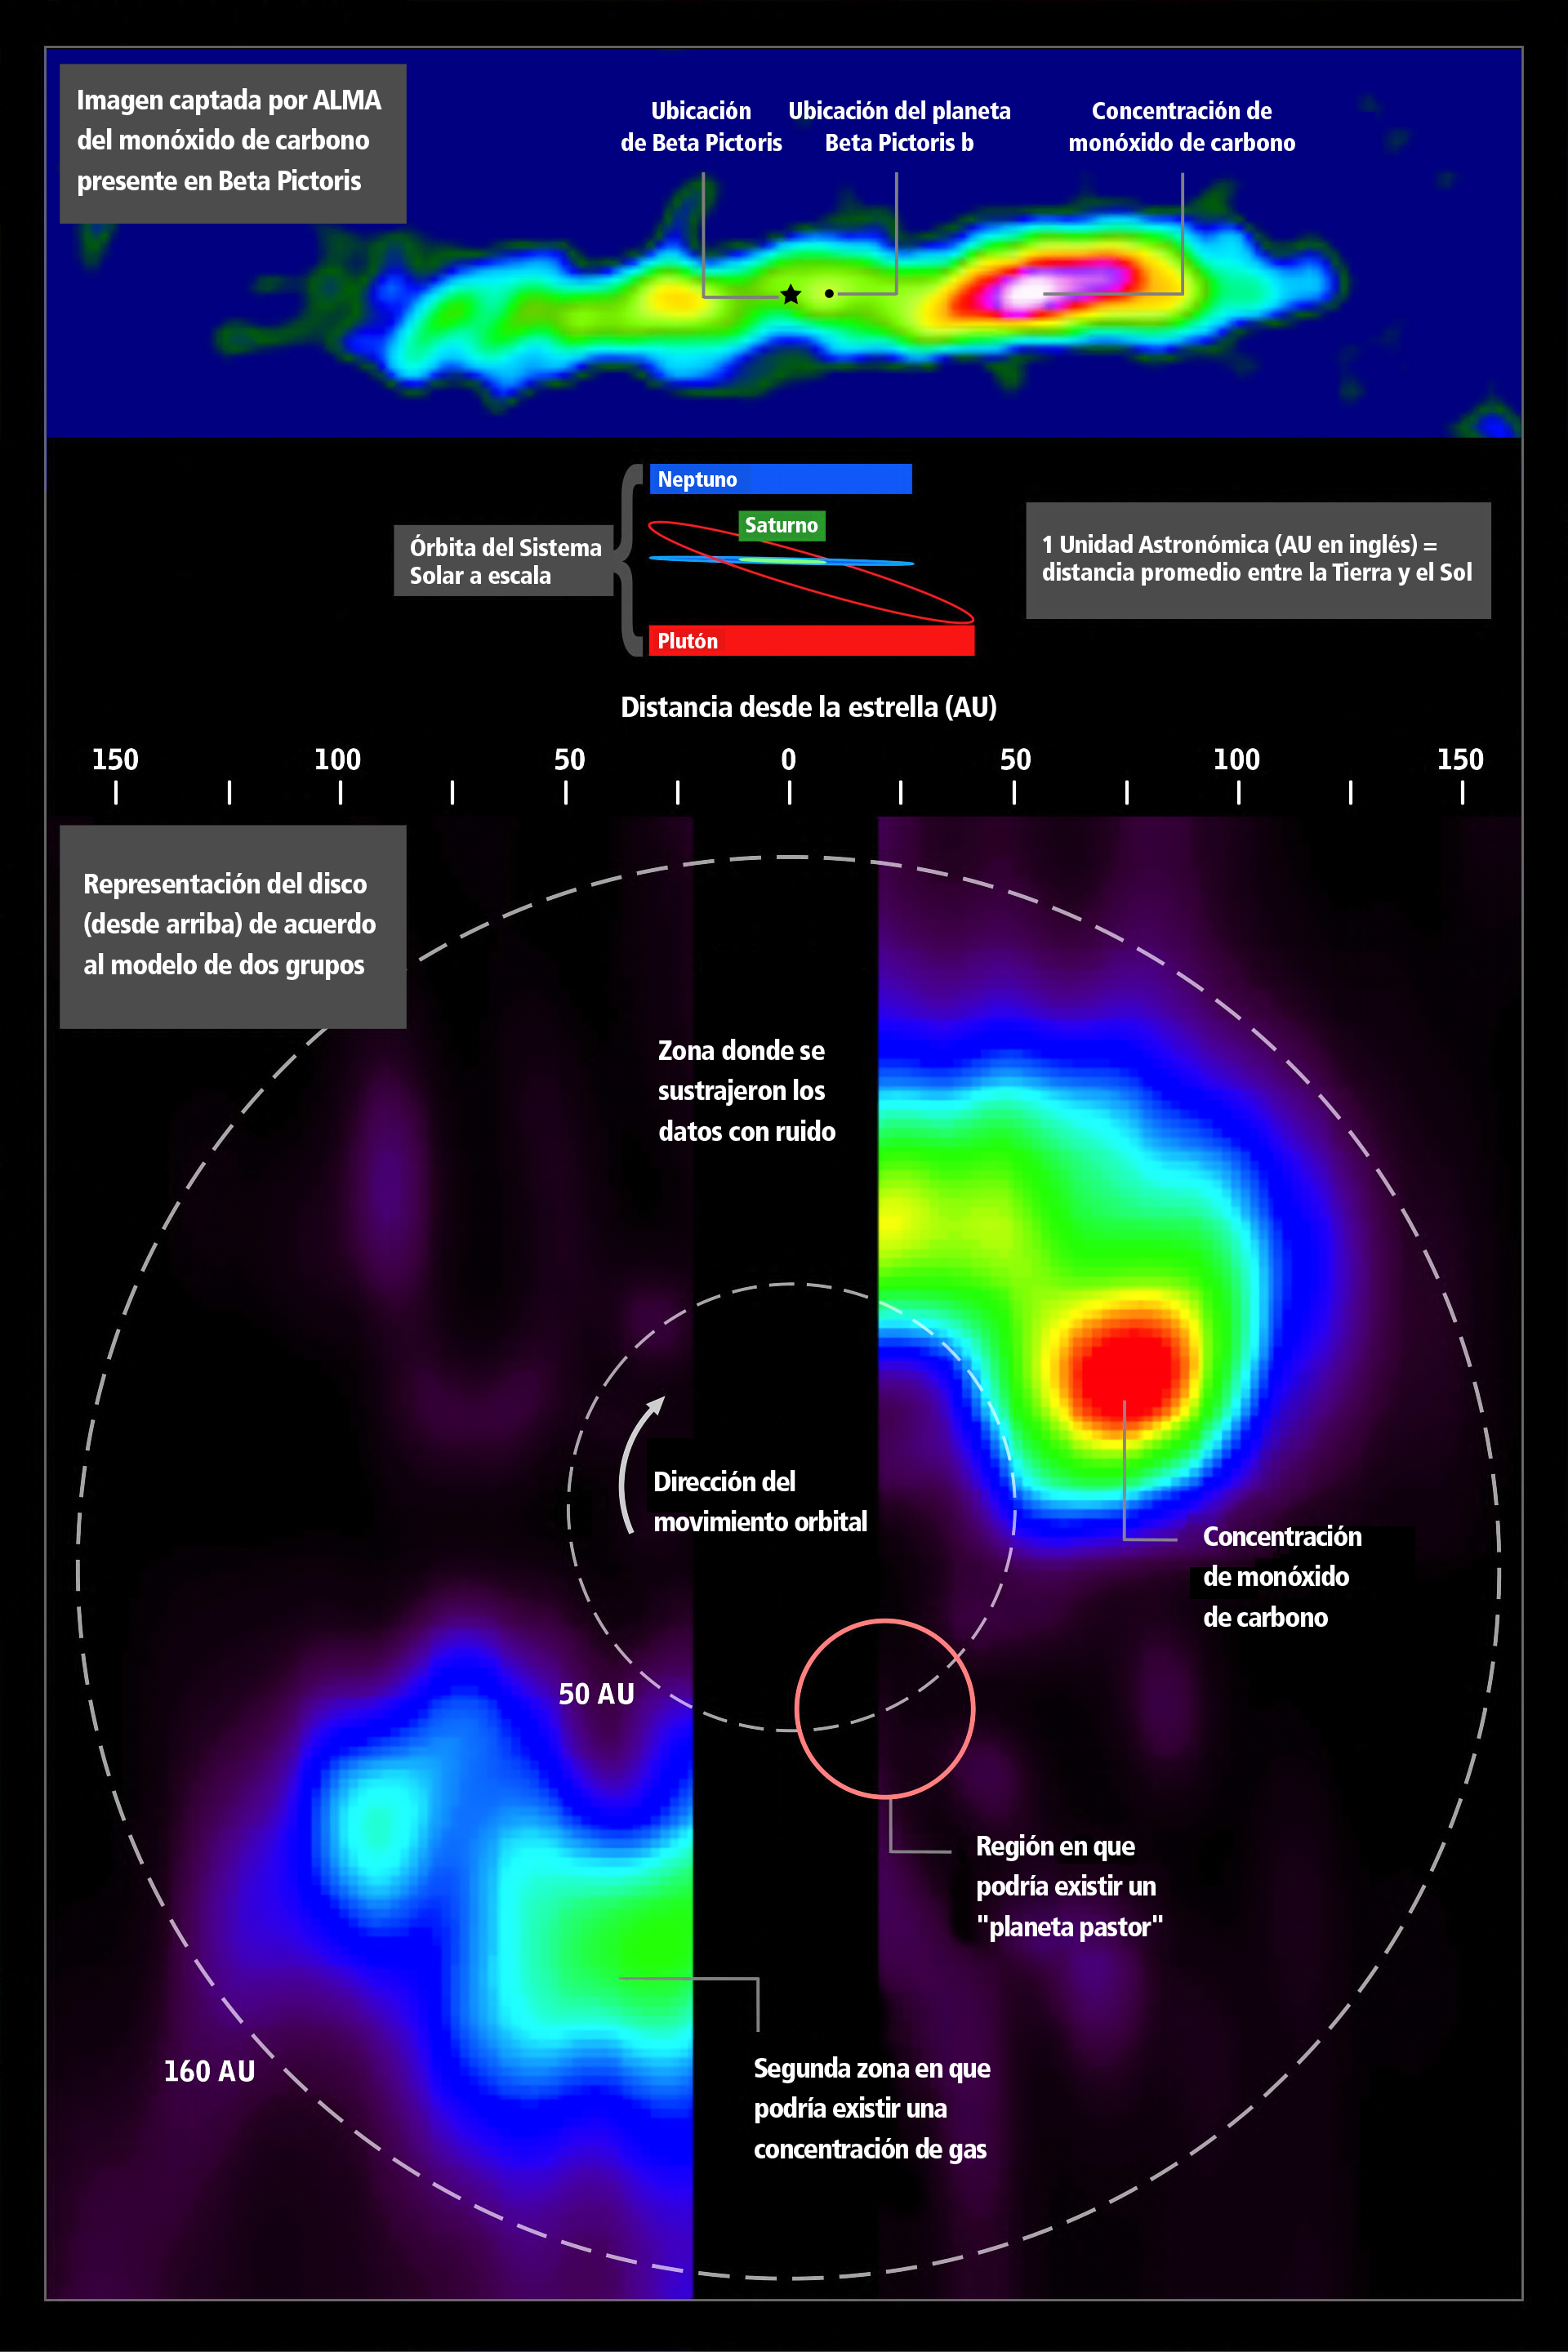

Imagen captada por ALMA del monoxido de carbono presente en Beta Pictoris (infografico)

Infografico con imagen captada por ALMA del monoxido de carbono presente en Beta Pictoris.

Credit: ALMA (ESO/NAOJ/NRAO) and NASA's Goddard Space Flight Center/F. Reddy